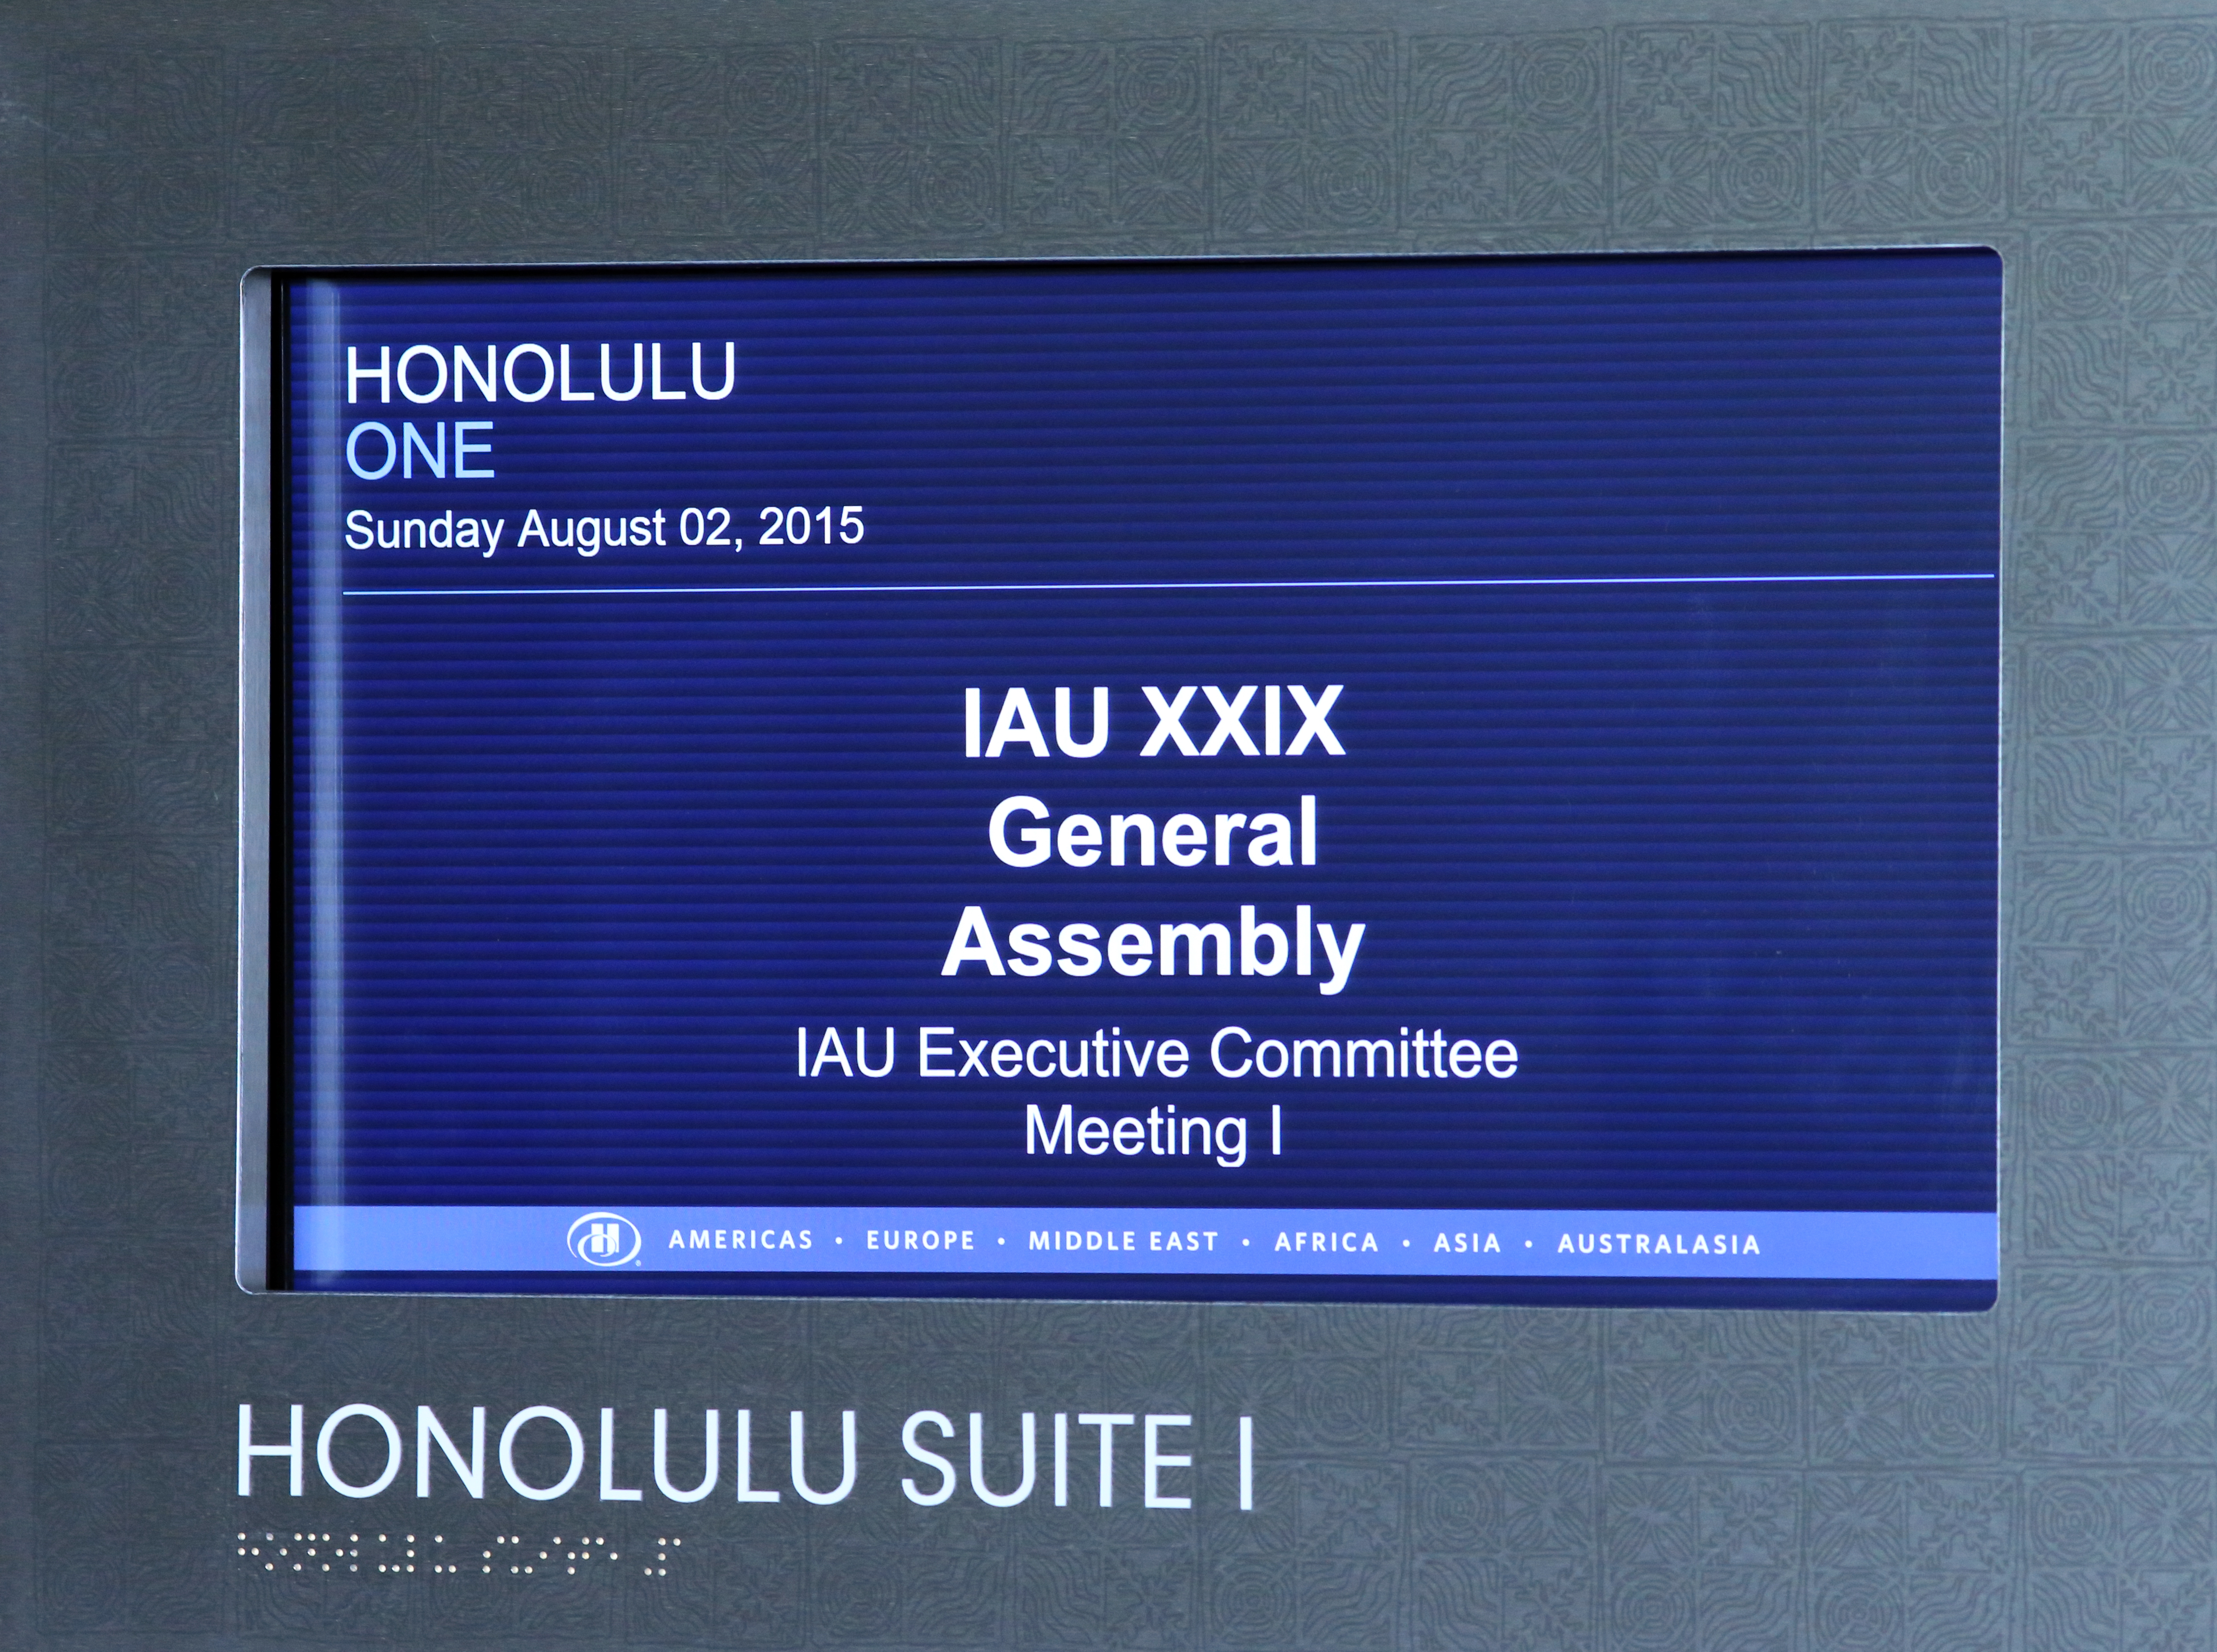

Screen showing Executive Committee Meeting in progress

A screen the Executive Committee Meeting to be in progress in the Honolulu Suite I.

Credit: IAU/B. Tafreshi (twanight.org) IAU/B. Tafreshi